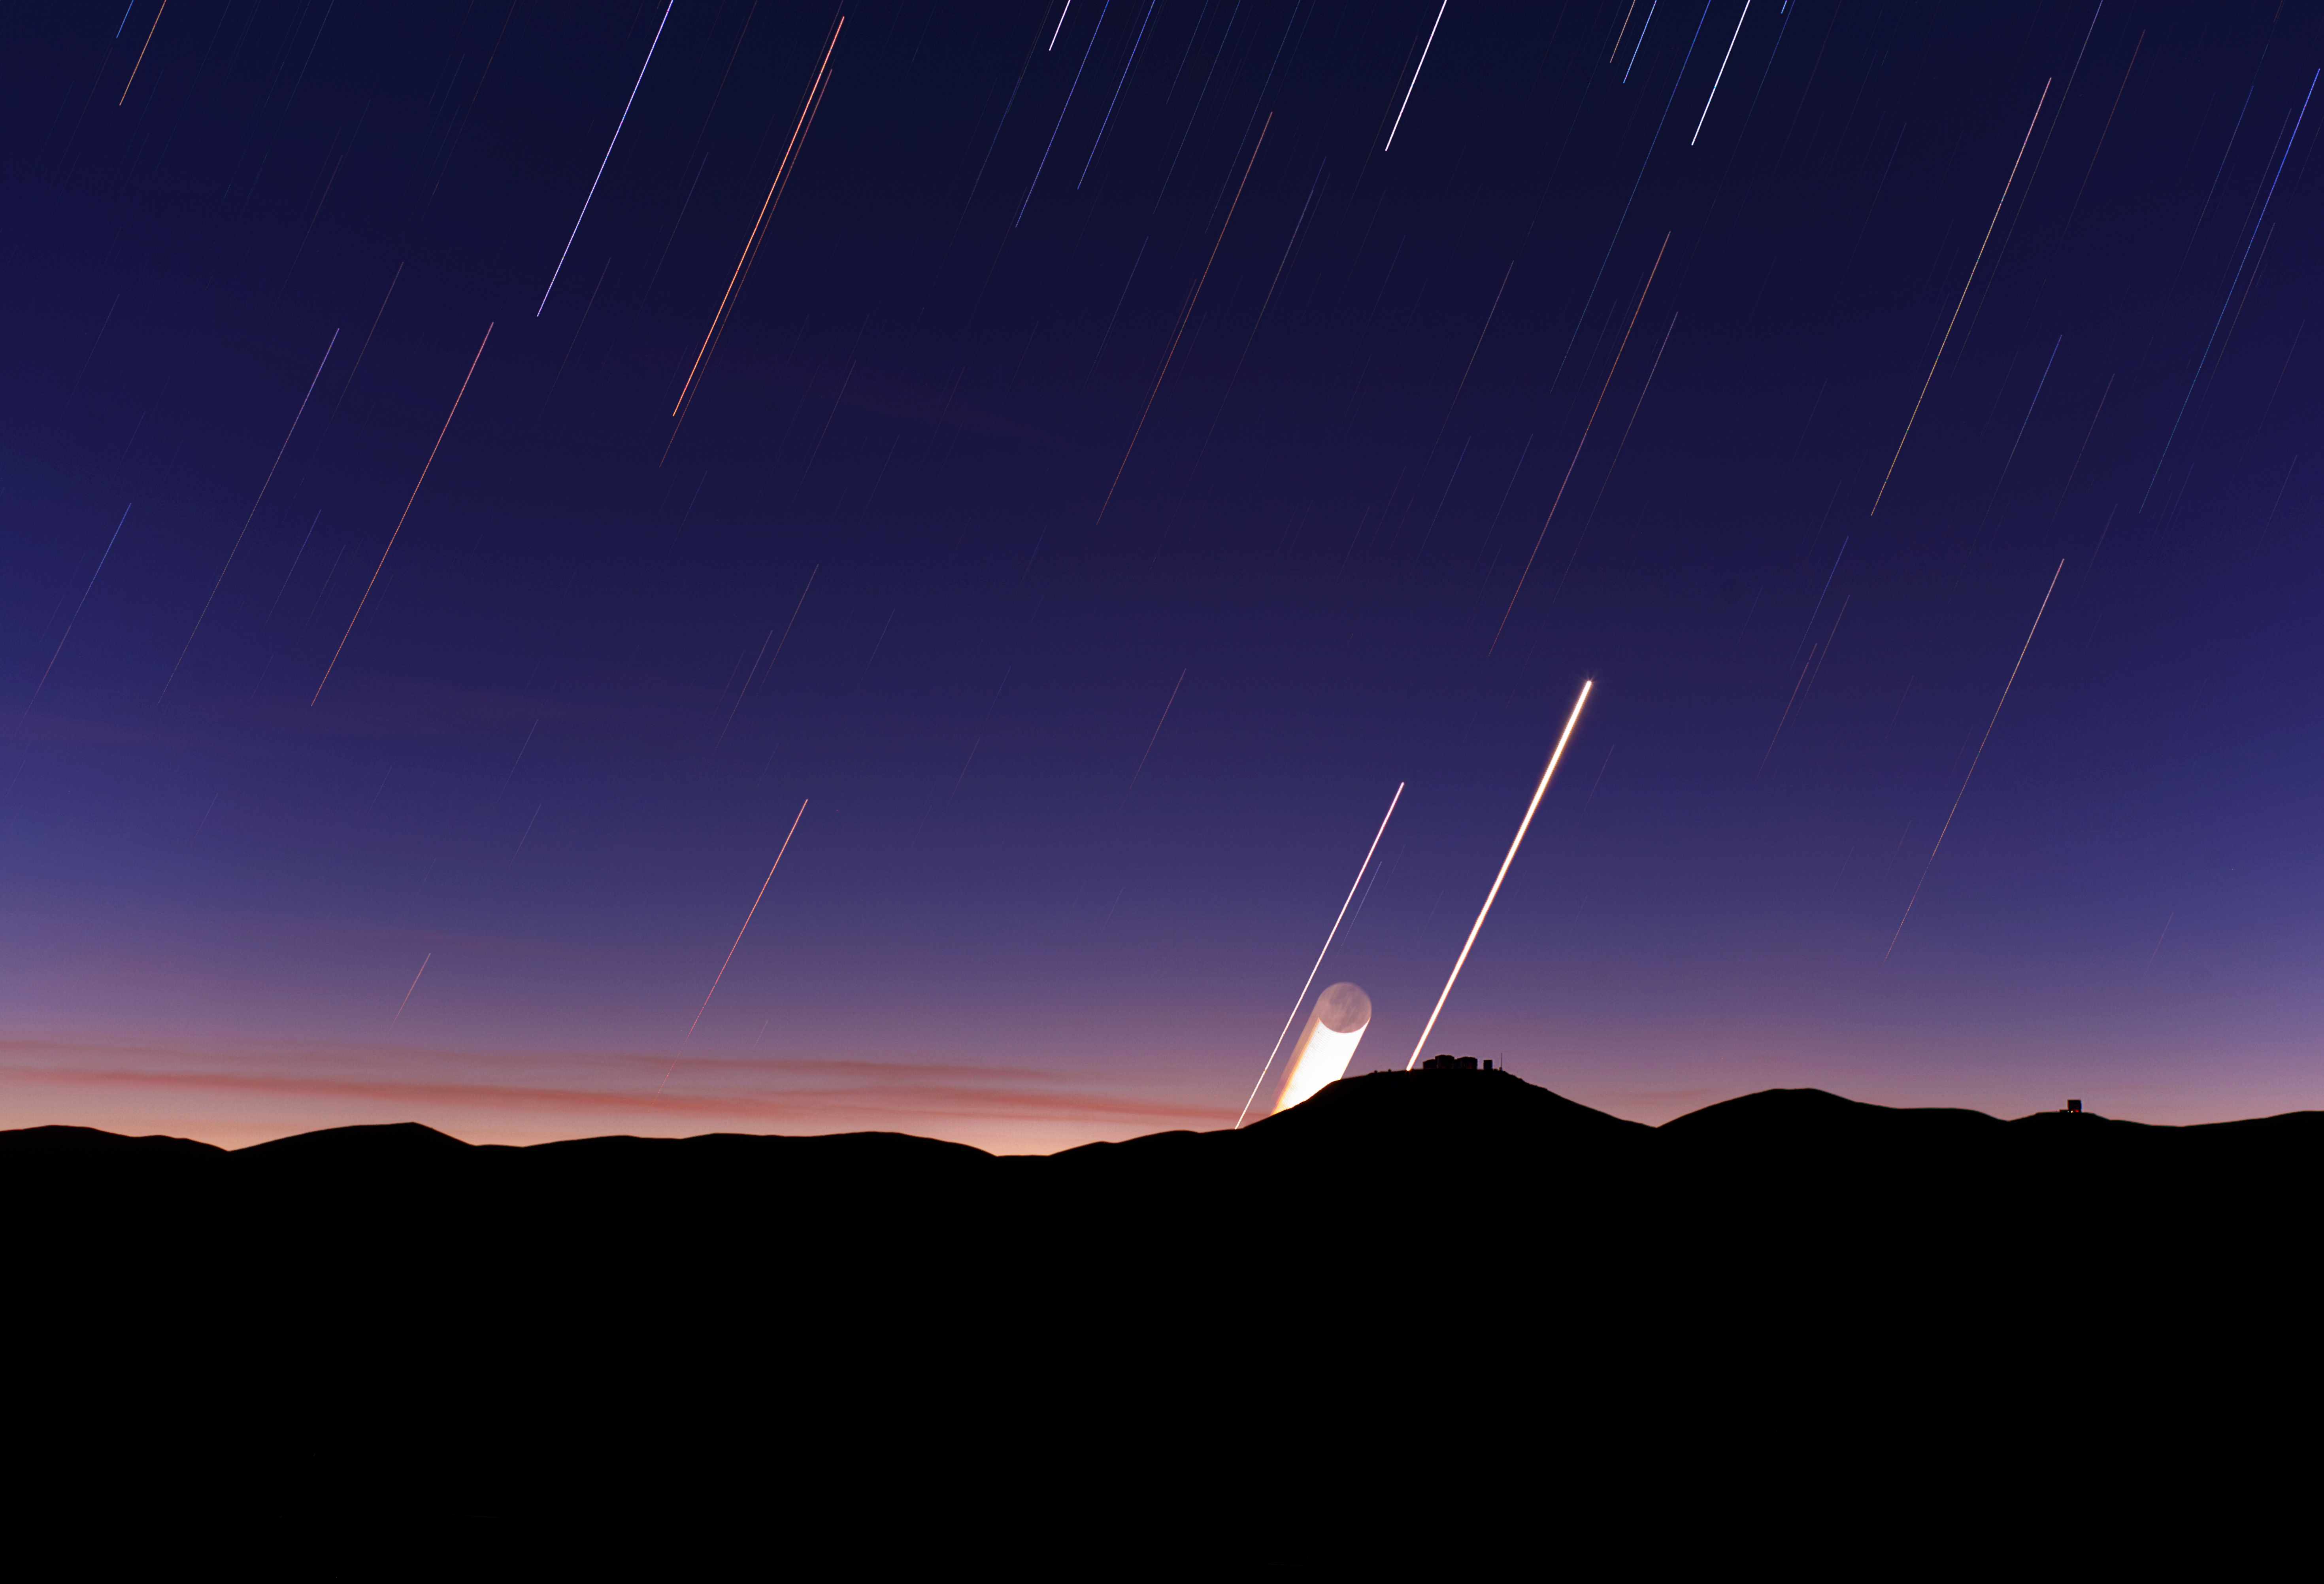

Moon trail

A long series of exposures at night captures the light trails left by the moon, planets and the stars through the night sky.

Credit: ESO/B. Tafreshi (twanight.org)